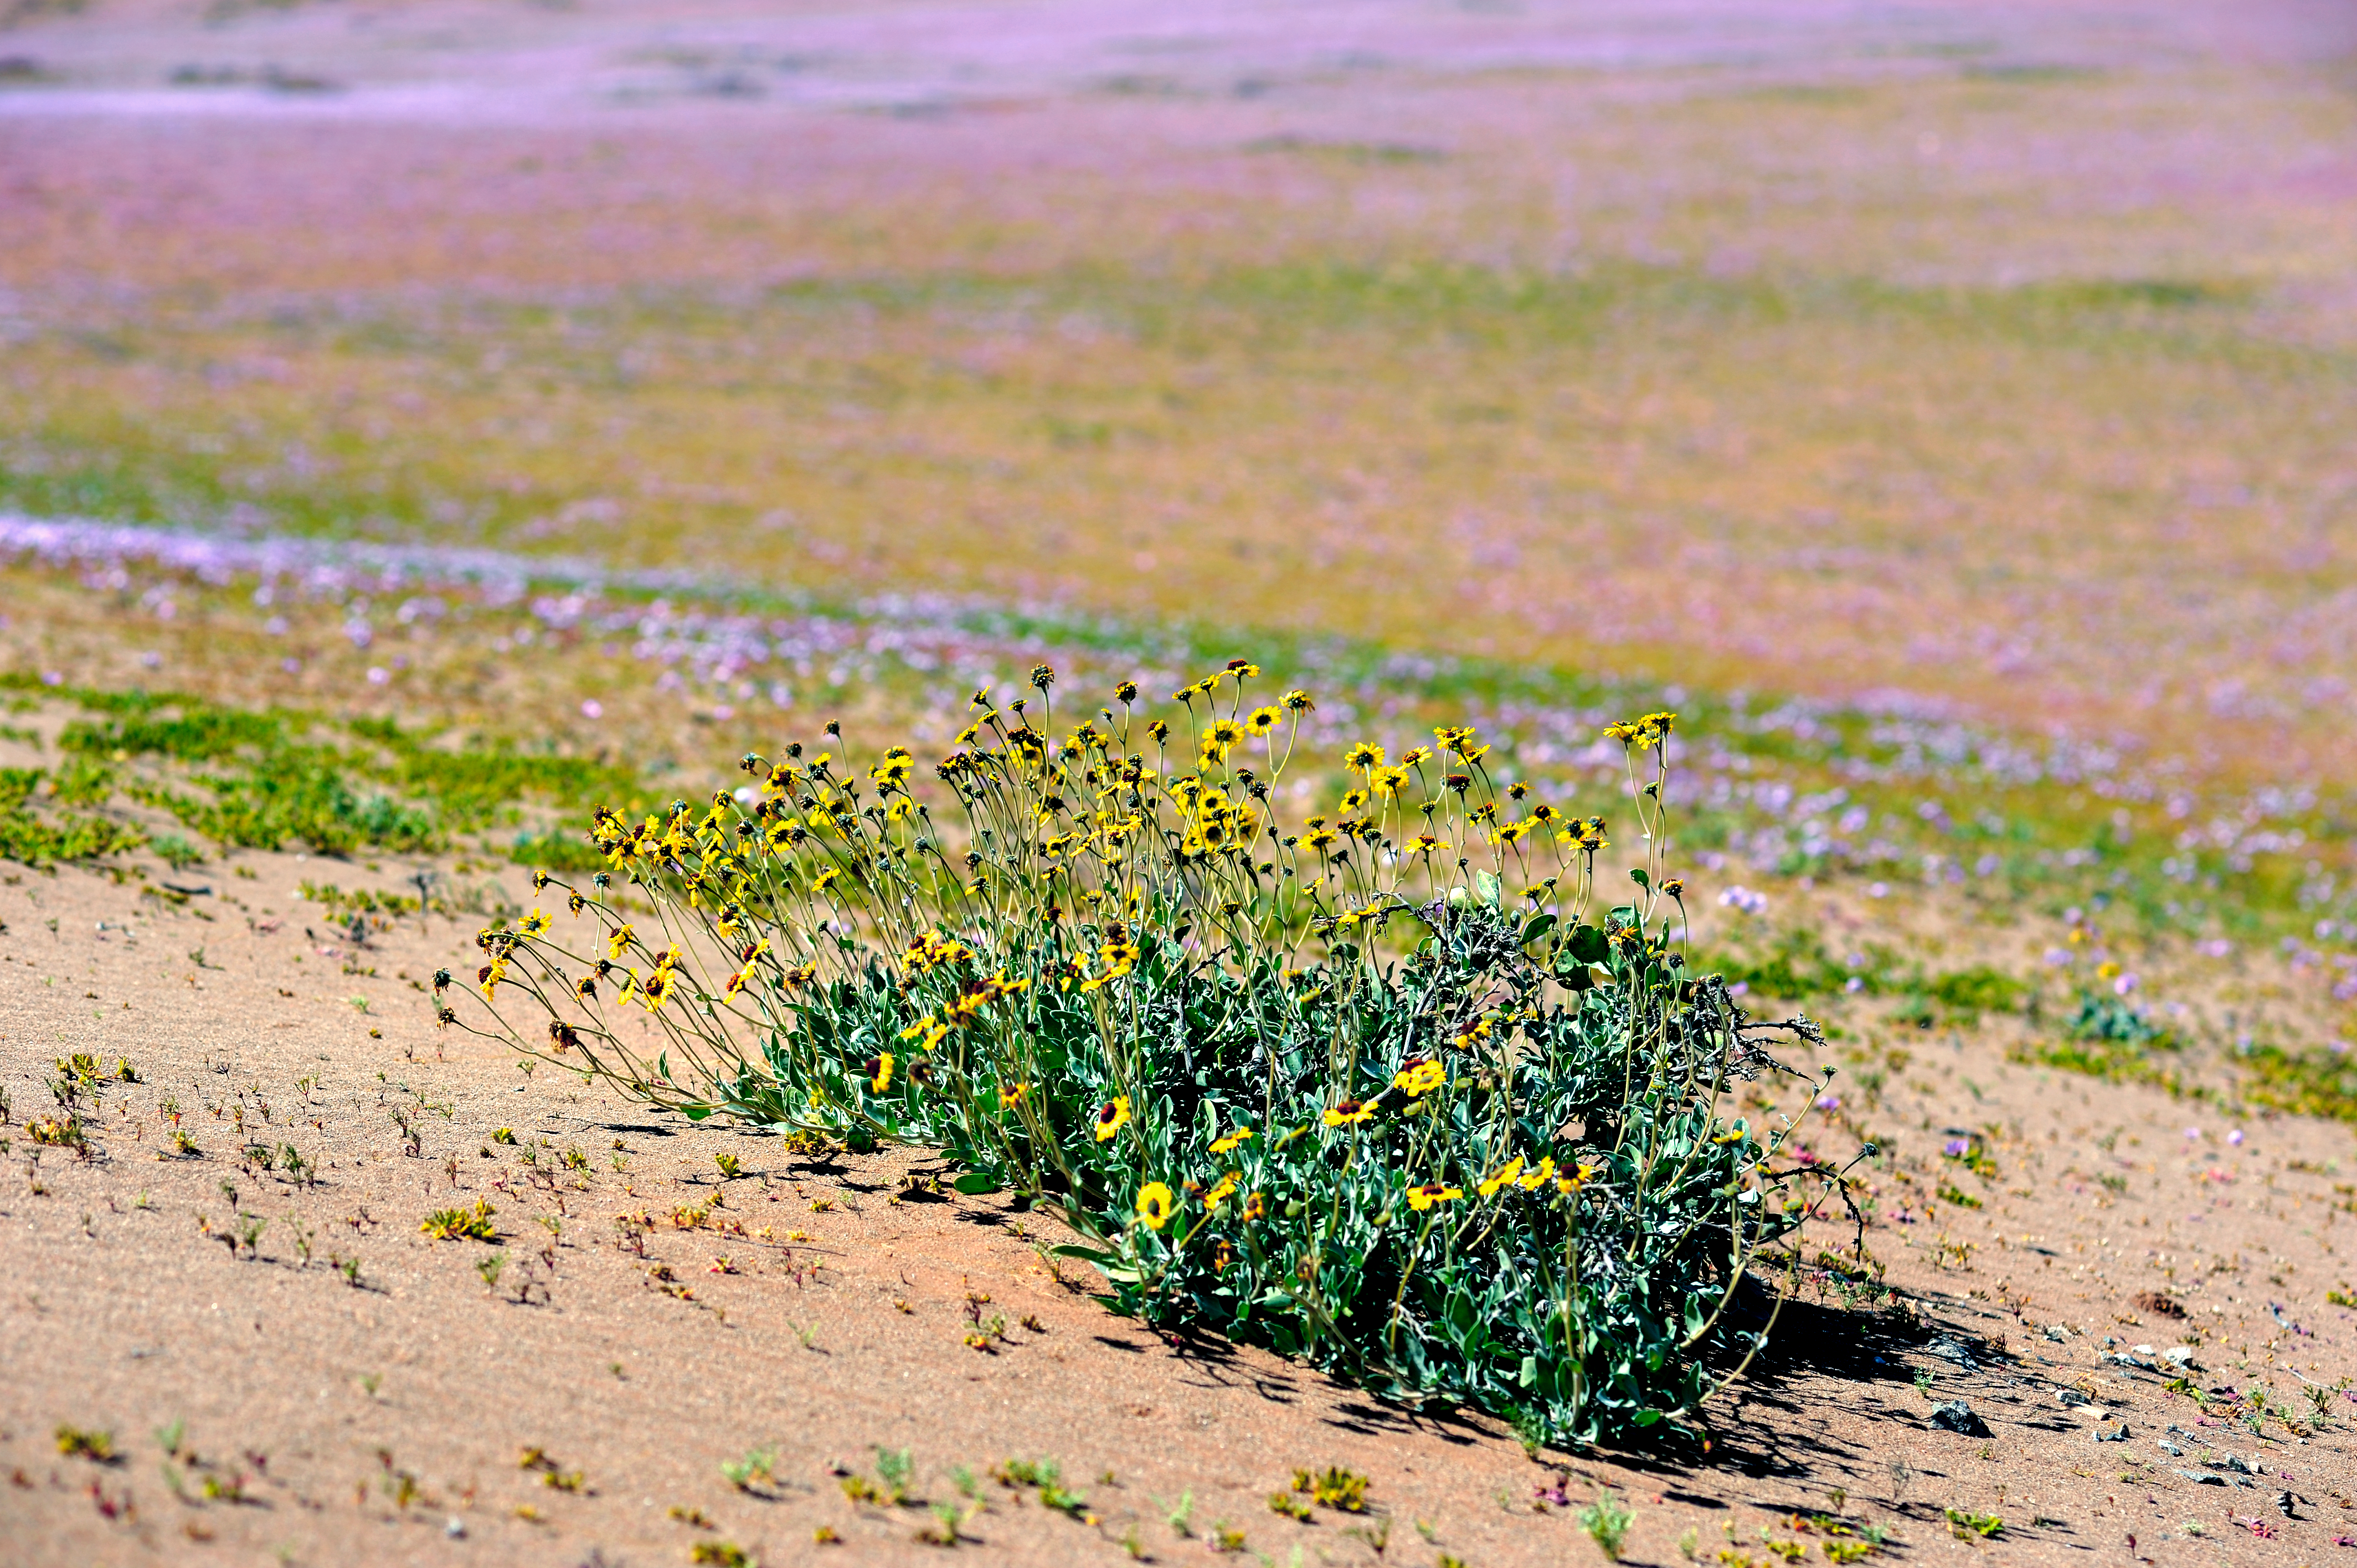

Wild flowers in the Atacama Desert

A beautiful yellow wild flower in the Atacama Desert.

Credit: ESO/P. Pardo Ávalos